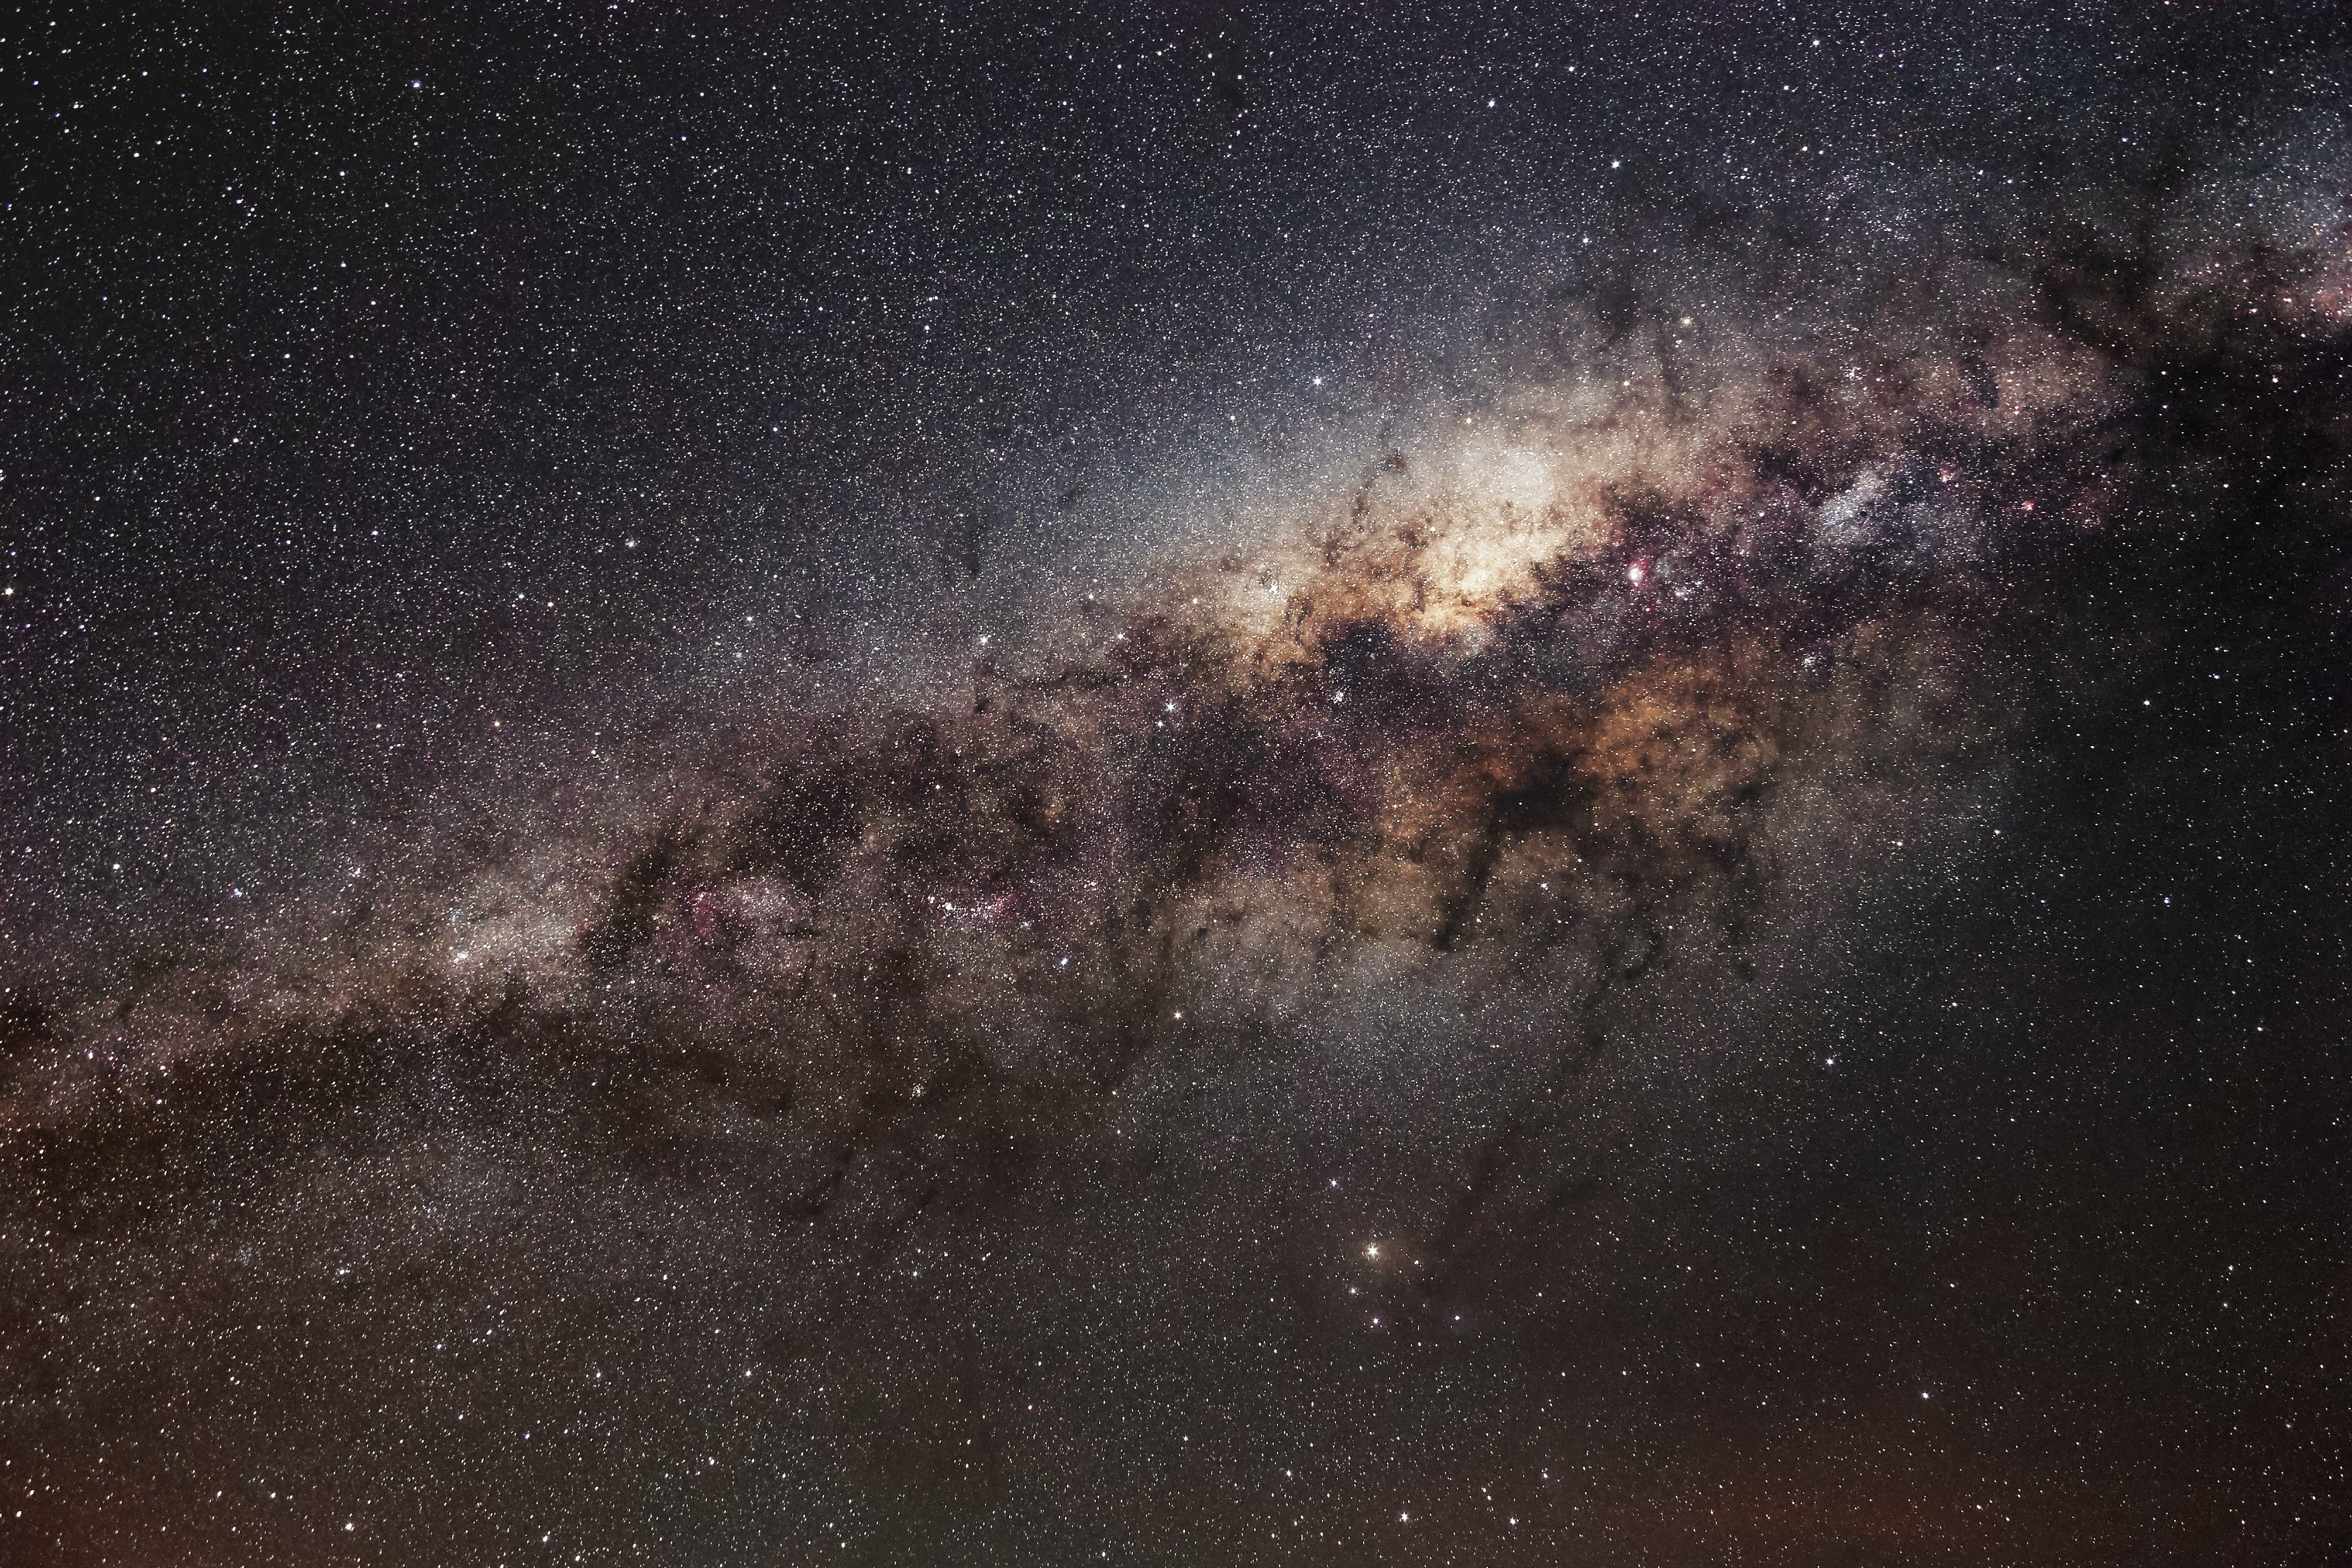

Majestic Milky Way

This incredibly detailed image shows the glow of the majestic Milky Way's central bulge, interrupted by the distinctive dark dust lanes that lie in the Galactic Plane.

Credit: ESO/F. Char